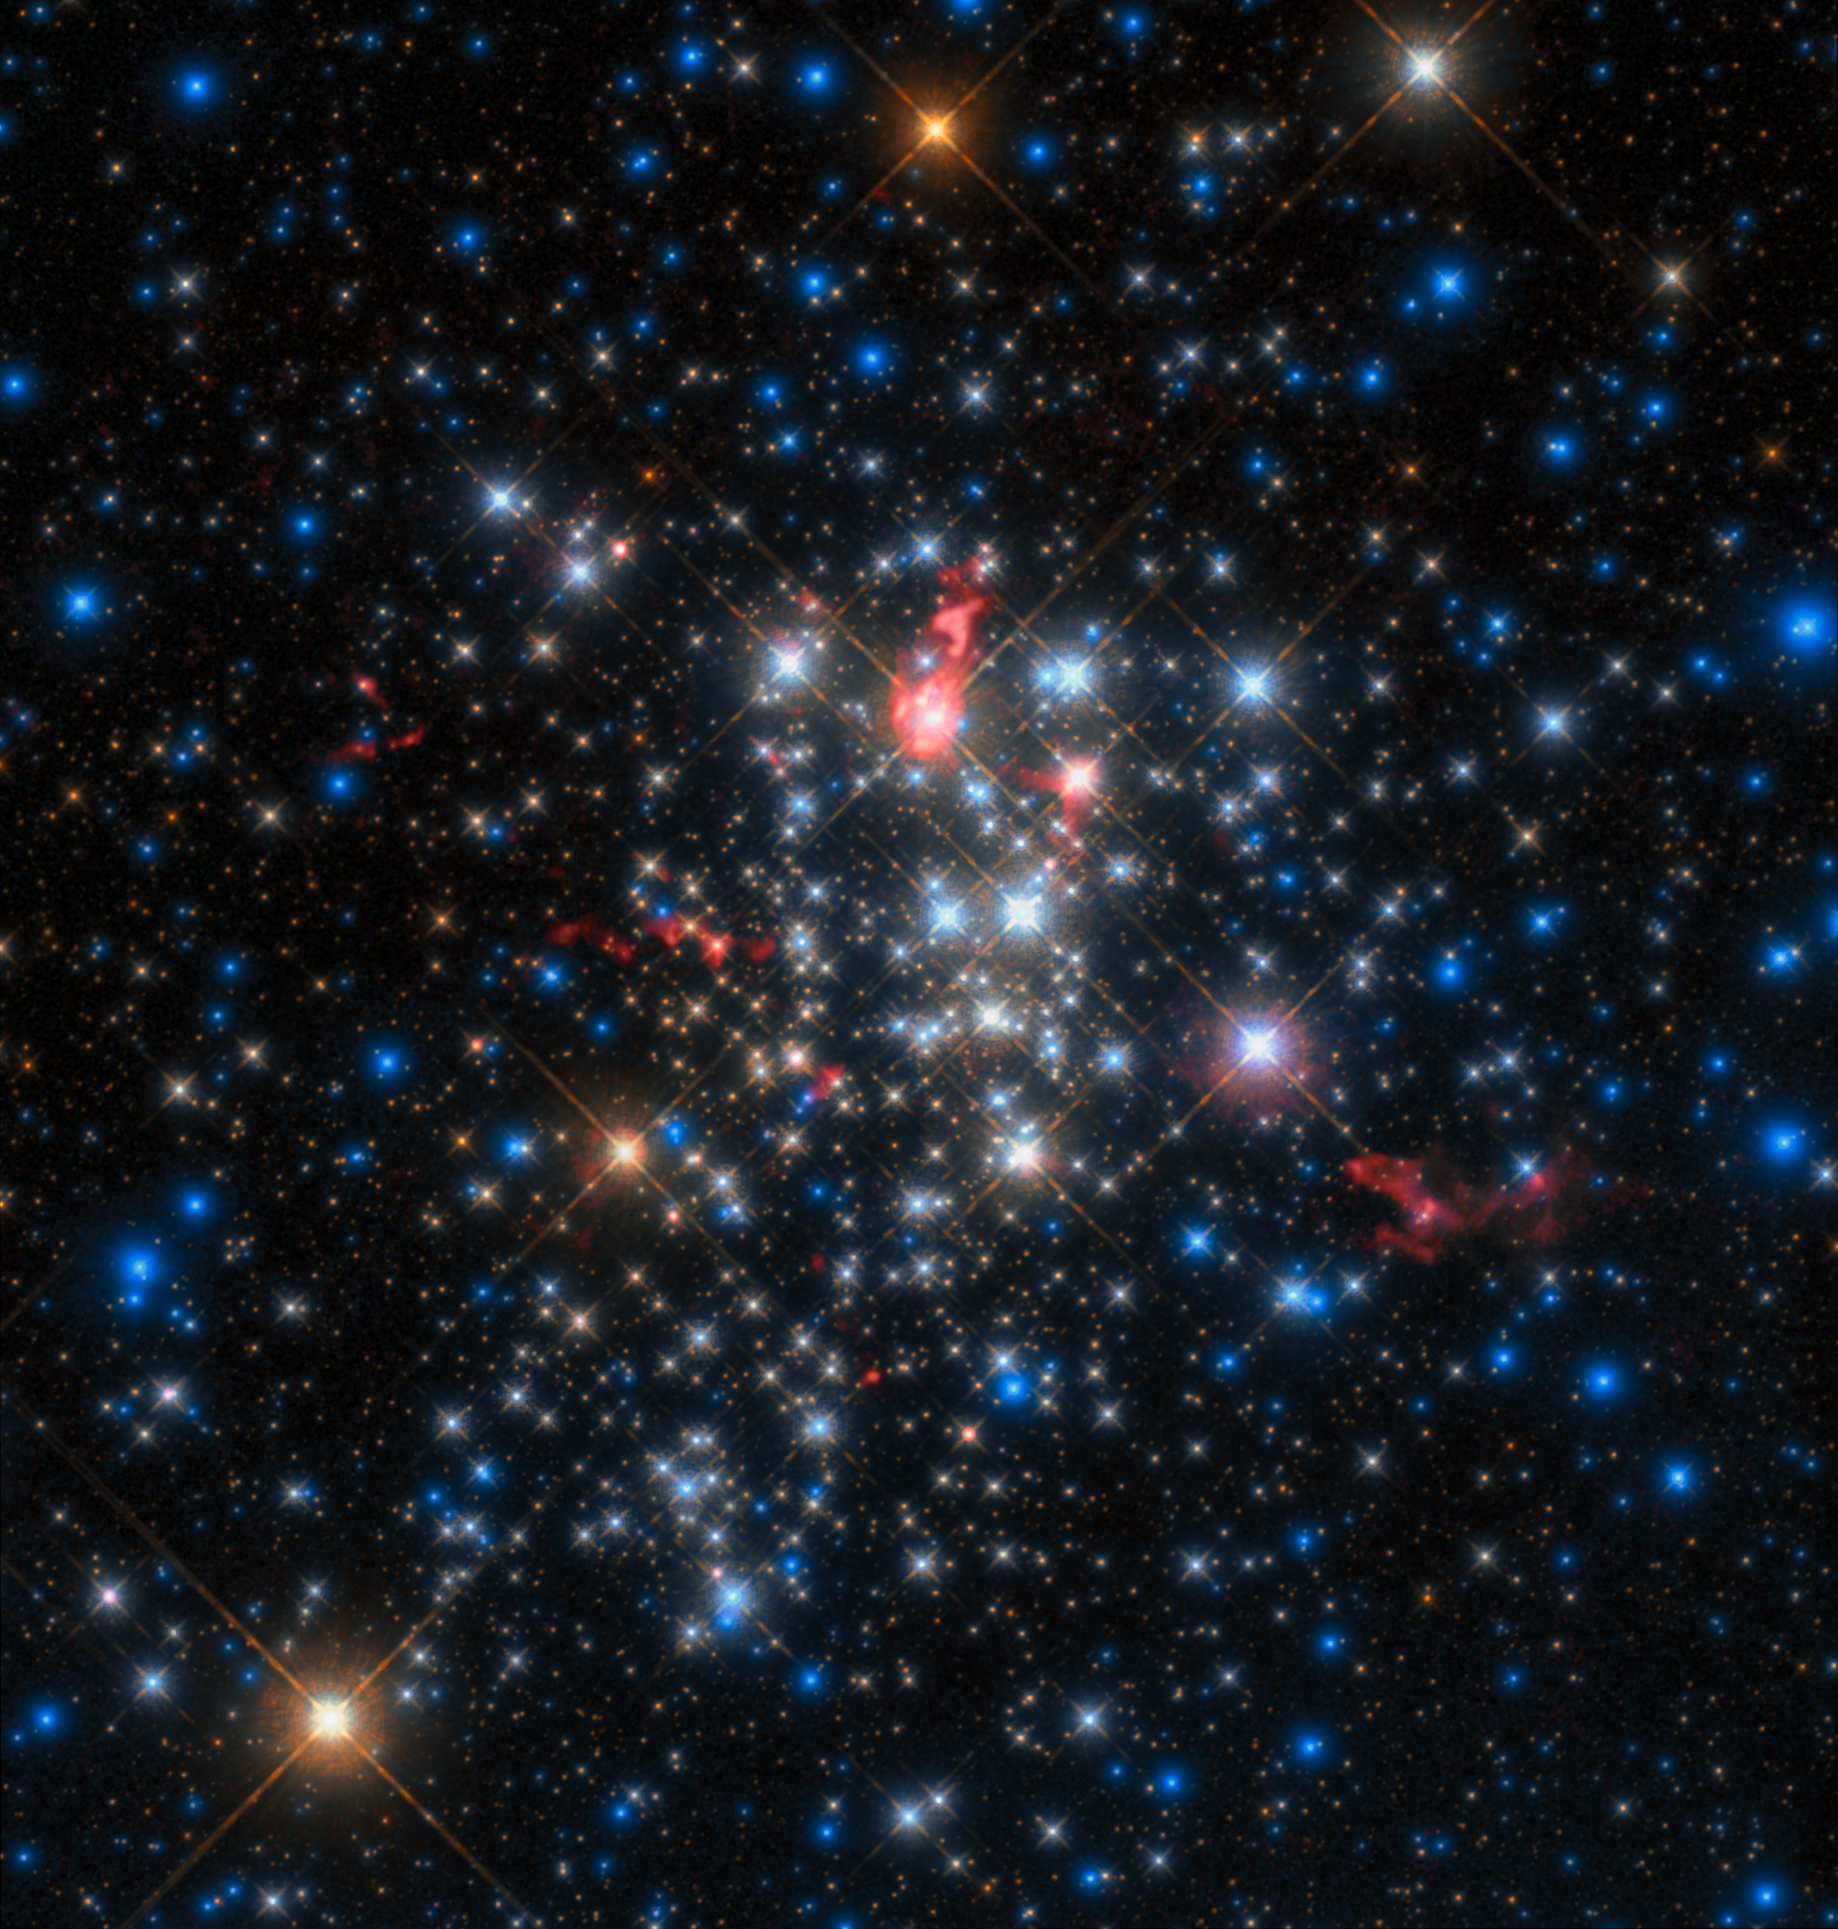

Comet-like stars

This spectacular Picture of the Week was produced from data gathered by the Atacama Large Millimeter/submillimeter Array (ALMA) in Chile, combined with data from the NASA/ESA Hubble Space Telescope. It shows a cluster of stars named Westerlund 1, one of the most massive young star clusters known to reside in the Milky Way.

Excitingly, it also shows the comet-like “tails” of material stretching away from some of the giant stars in Westerlund 1. Such tails are formed in the thick, relentless winds that pour from the cluster’s stellar residents, carrying material outwards.

This phenomenon is similar to how comets get their famous and beautiful tails. Comet tails in the Solar System are driven away from the nucleus of their parent comet by a wind of particles that streams out from the Sun. Consequently comet tails always point away from our Sun. Similarly, the tails of the huge red stars shown in this image point away from the core of the cluster, likely the result of powerful cluster winds generated by the hundreds of hot and massive stars found towards the centre of Westerlund 1.

These massive structures cover large distances and indicate the dramatic effect the environment can have on how the stars form and evolve.

These comet-like tails were detected during an ALMA study of Westerlund 1 that aimed to explore the cluster’s constituent stars and figure out how, and at what rate, they lose their mass. The cluster is known to host a large amount of massive stars, many of them intriguing and rare types, making it of great interest and use to astronomers wishing to understand the myriad stars in our galaxy.

Credit: ESO/D. Fenech et al.; ALMA (ESO/NAOJ/NRAO) Acknowledgments: Mahdi Zamani